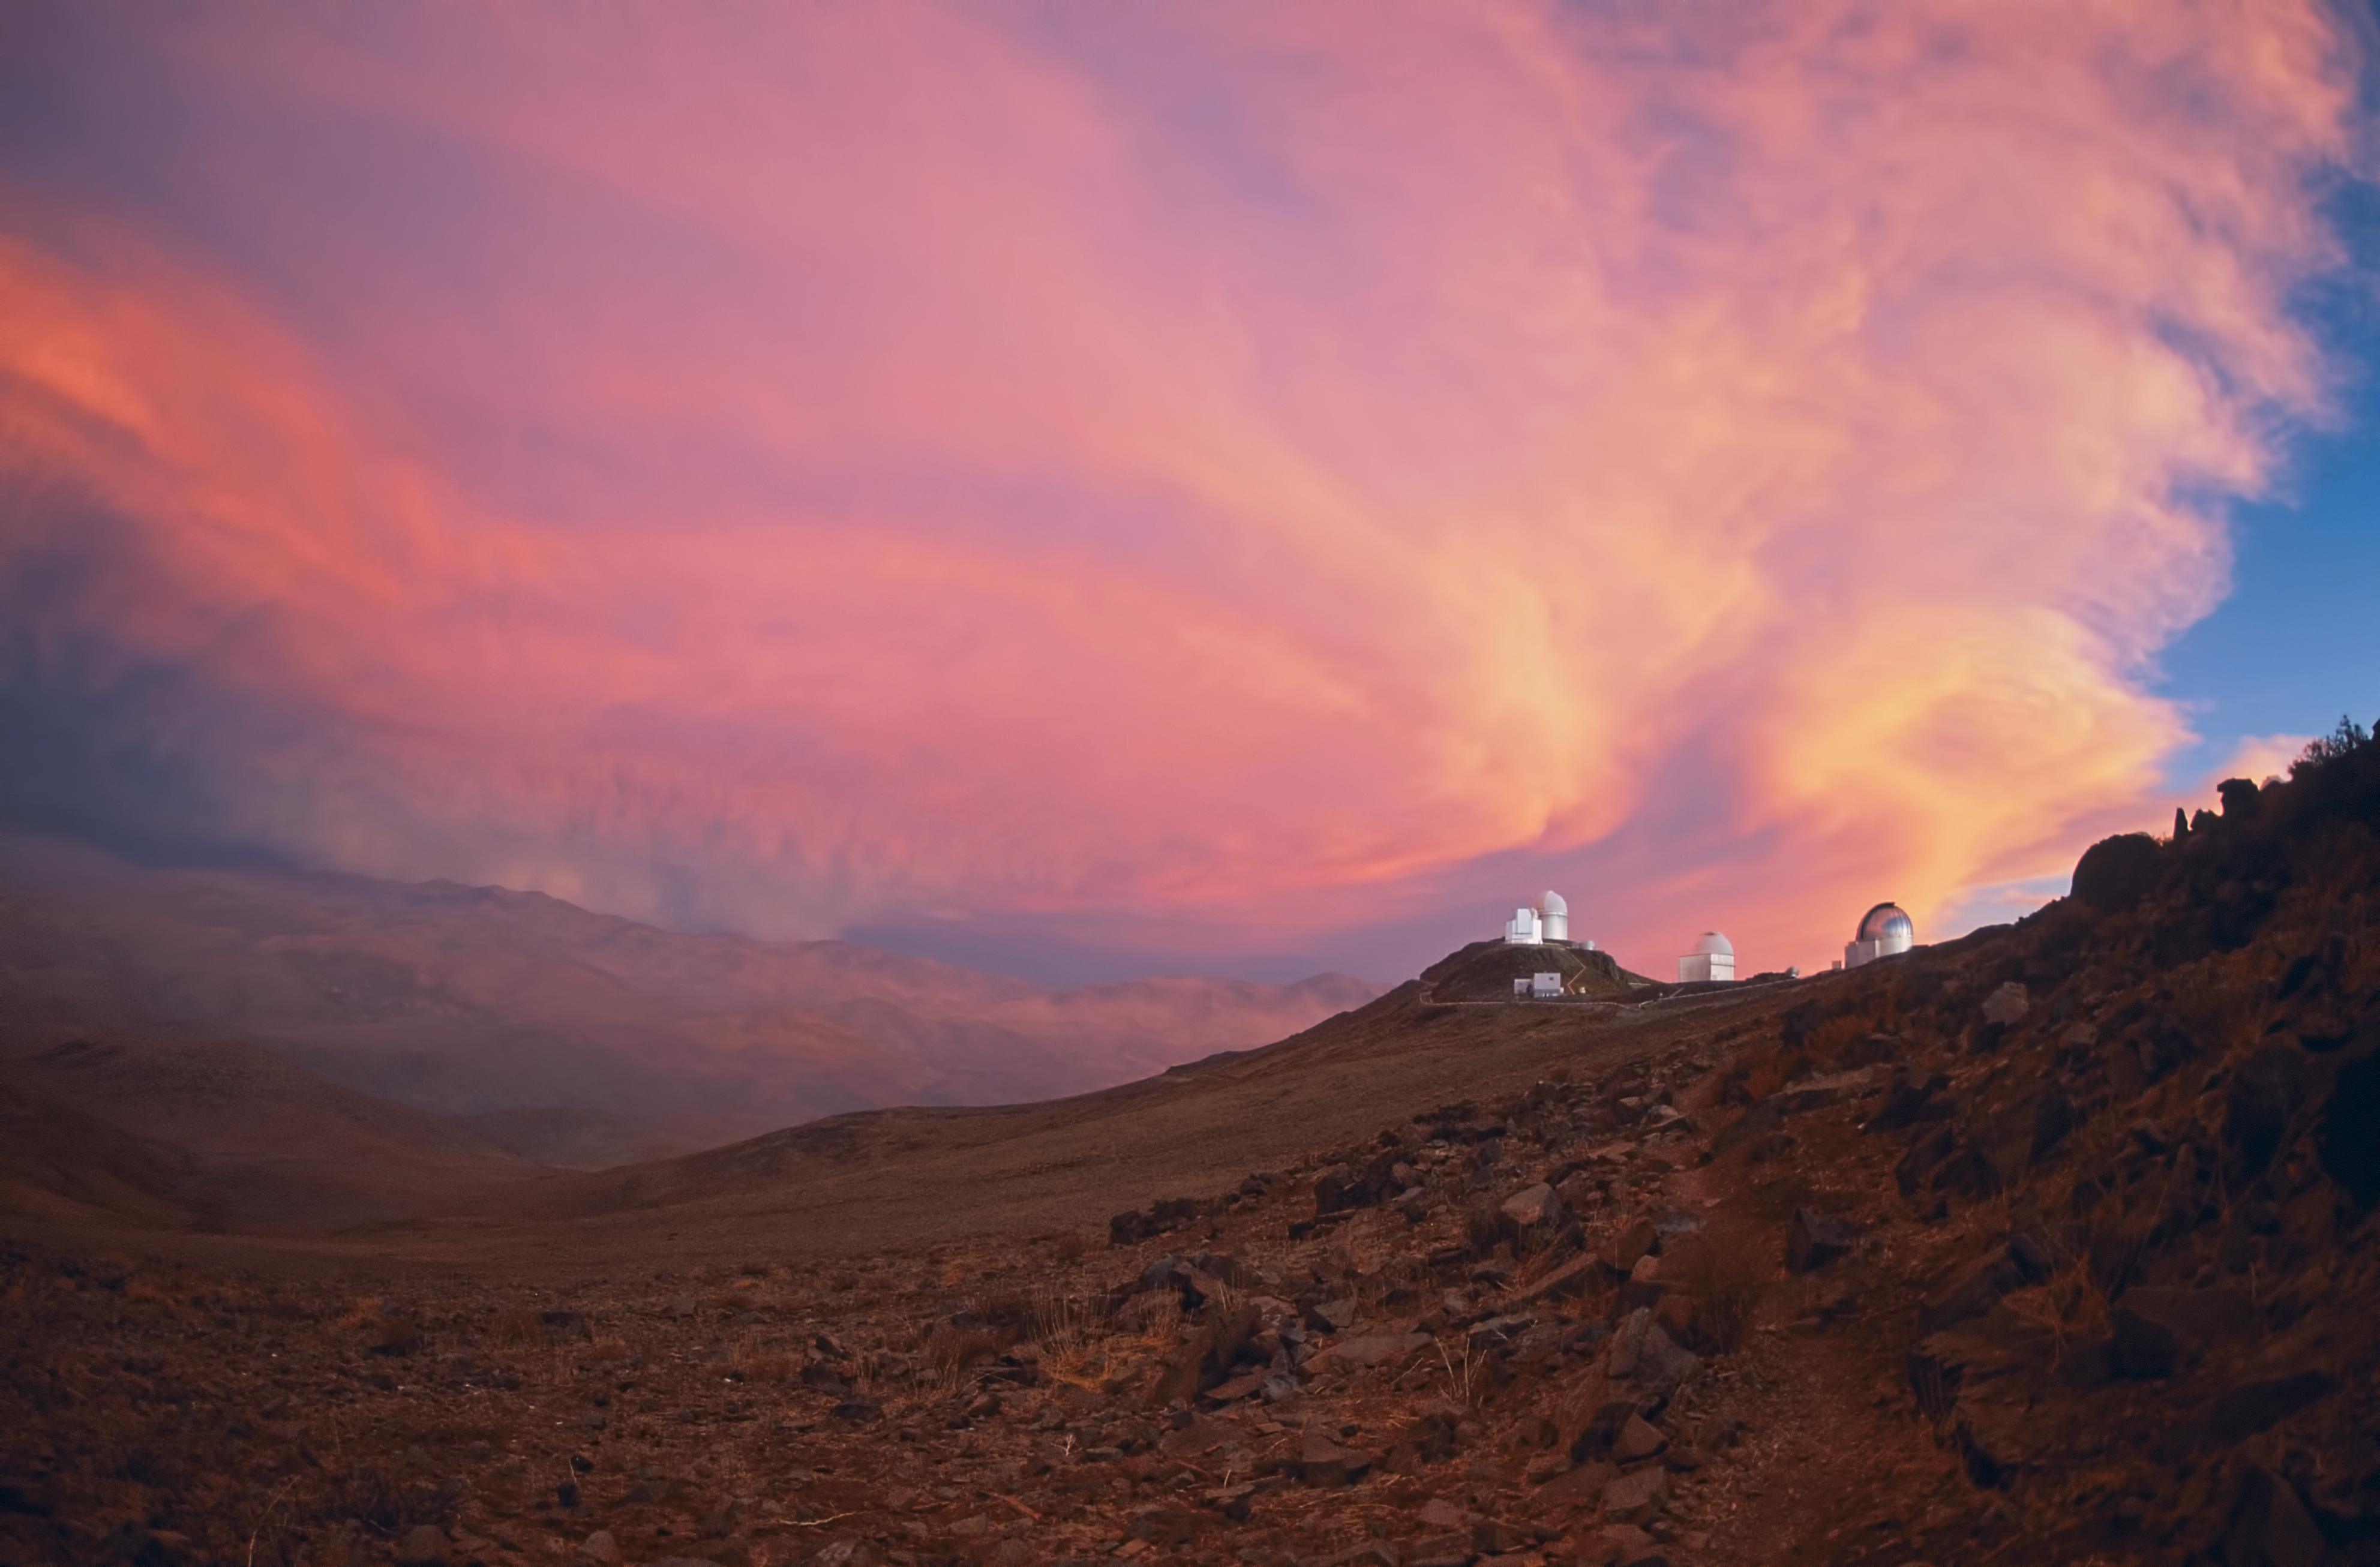

Pink sky above La Silla

Pink sky above La Silla, May 1987.

Credit: ESO/S. Brunier